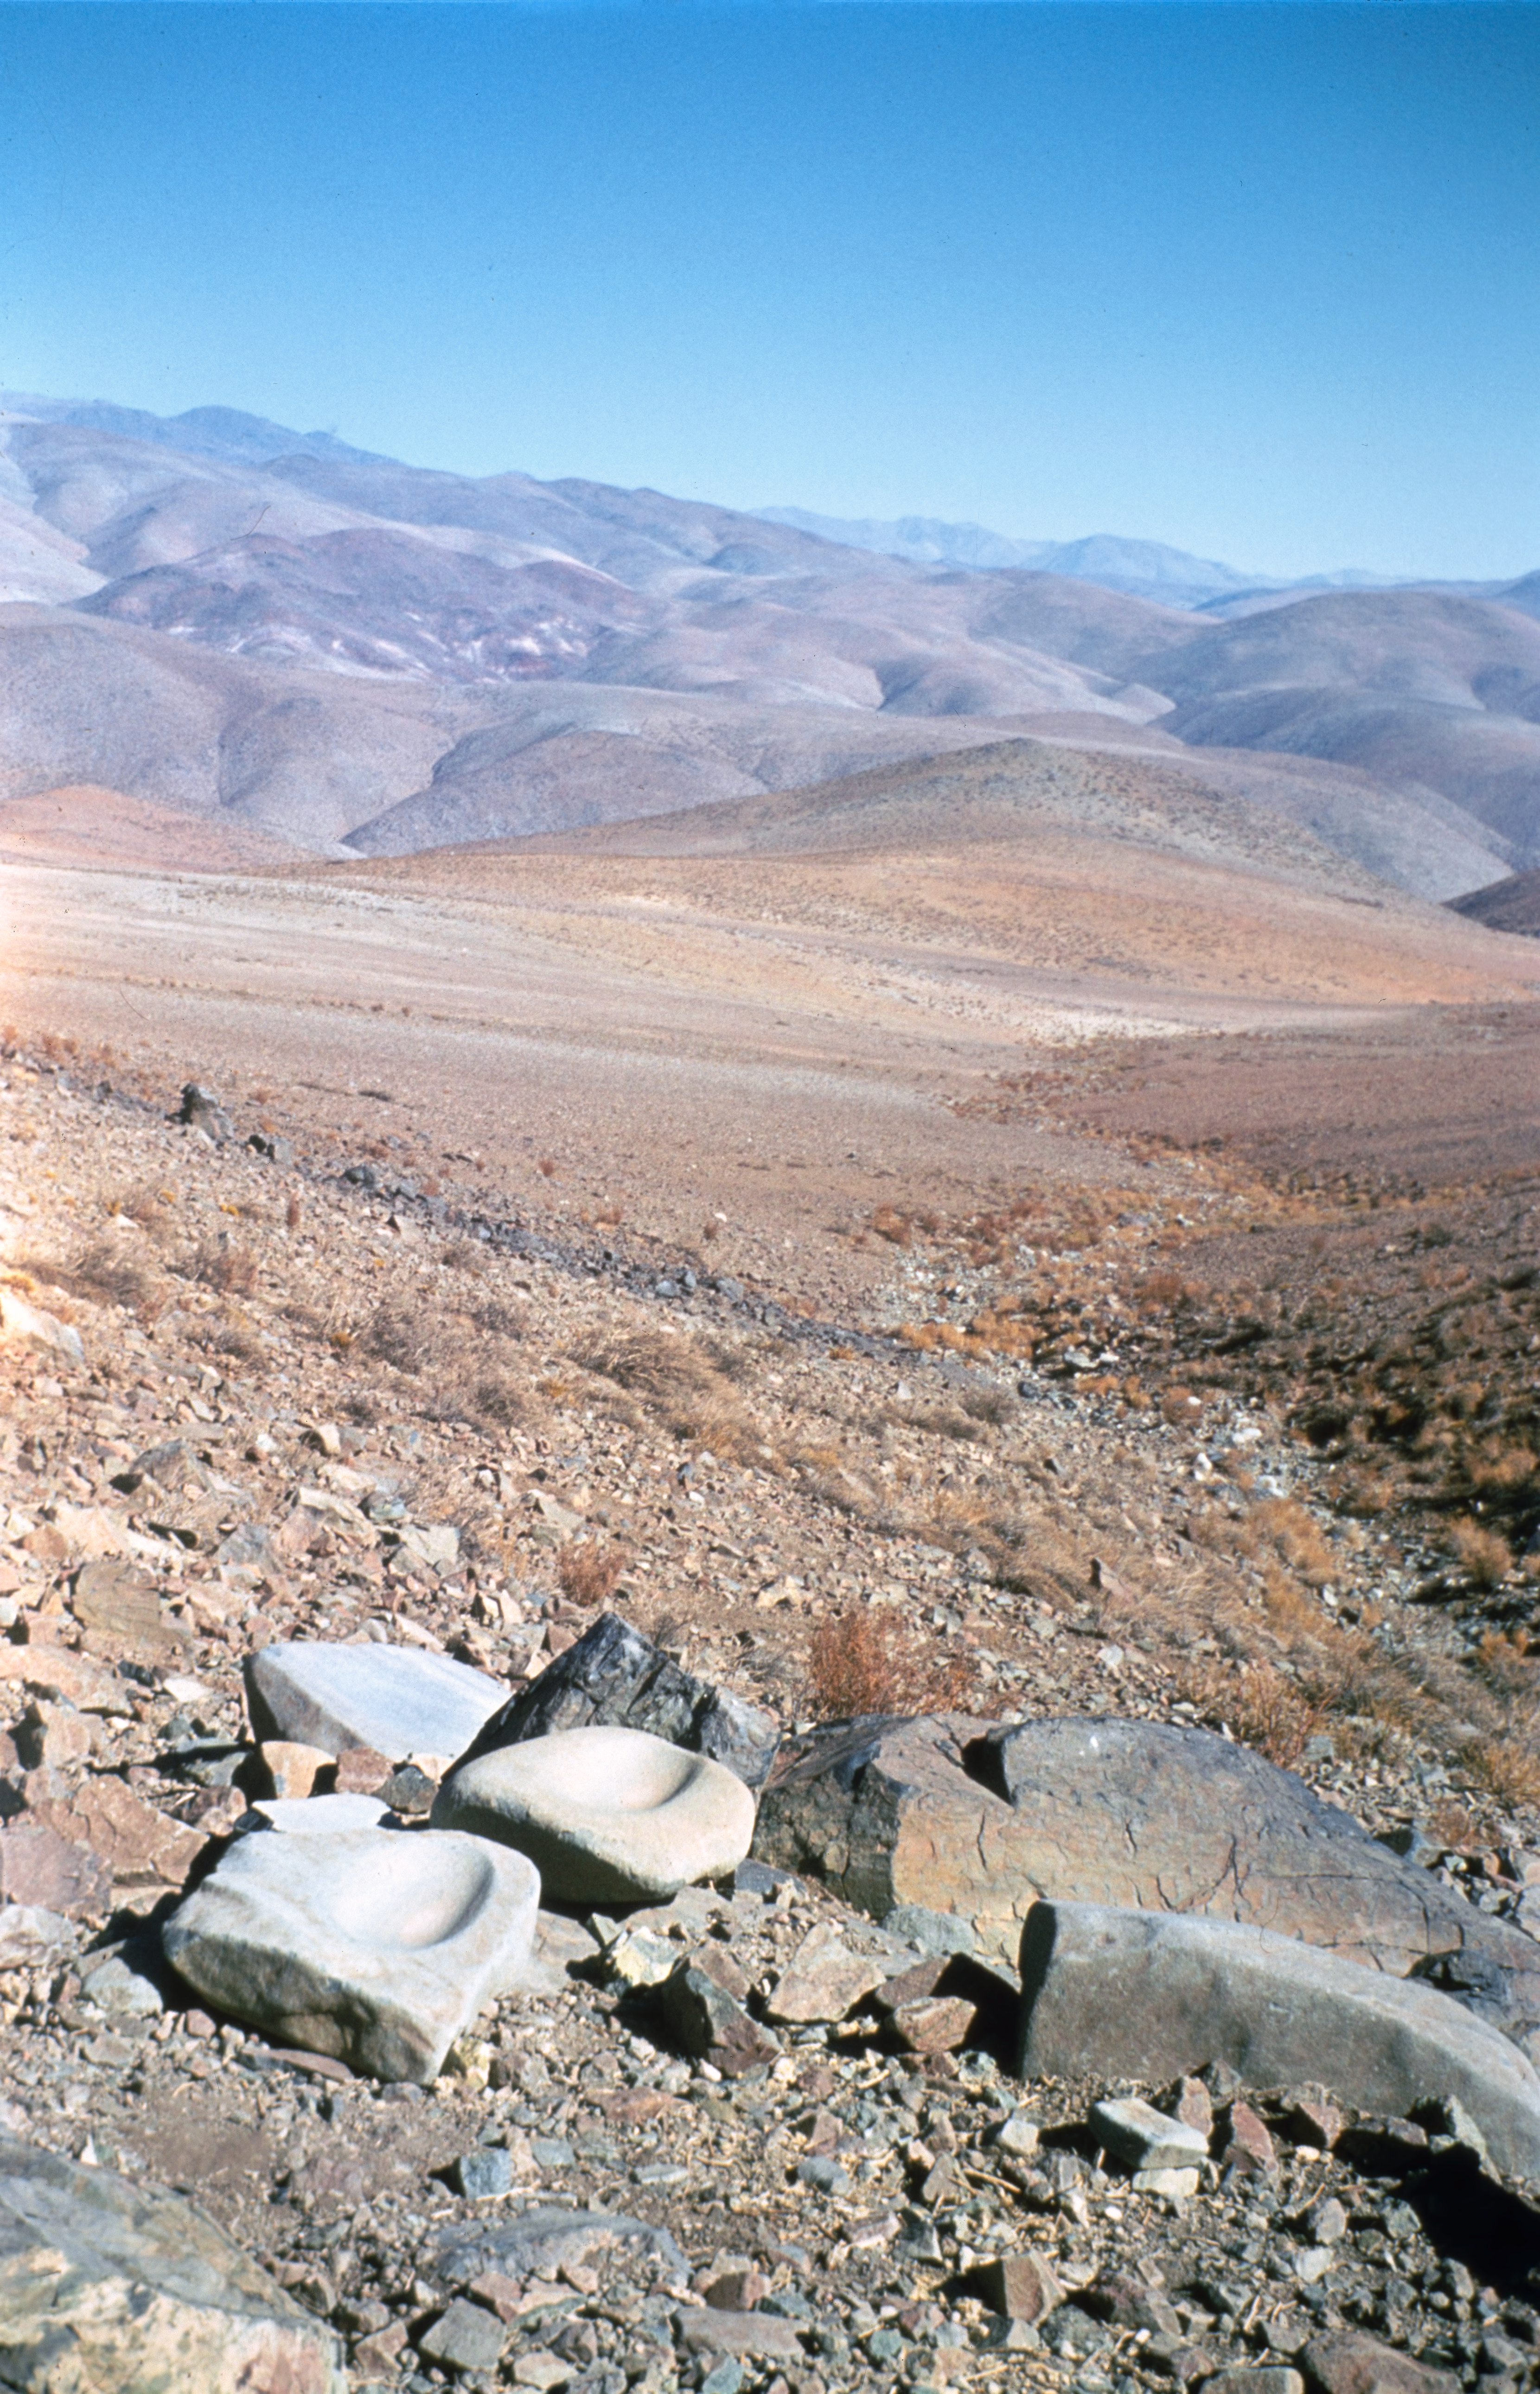

Around La Silla

Ancient millstones found in the area of ESO's La Silla Observatory.

Credit: ESO/H. Heyer